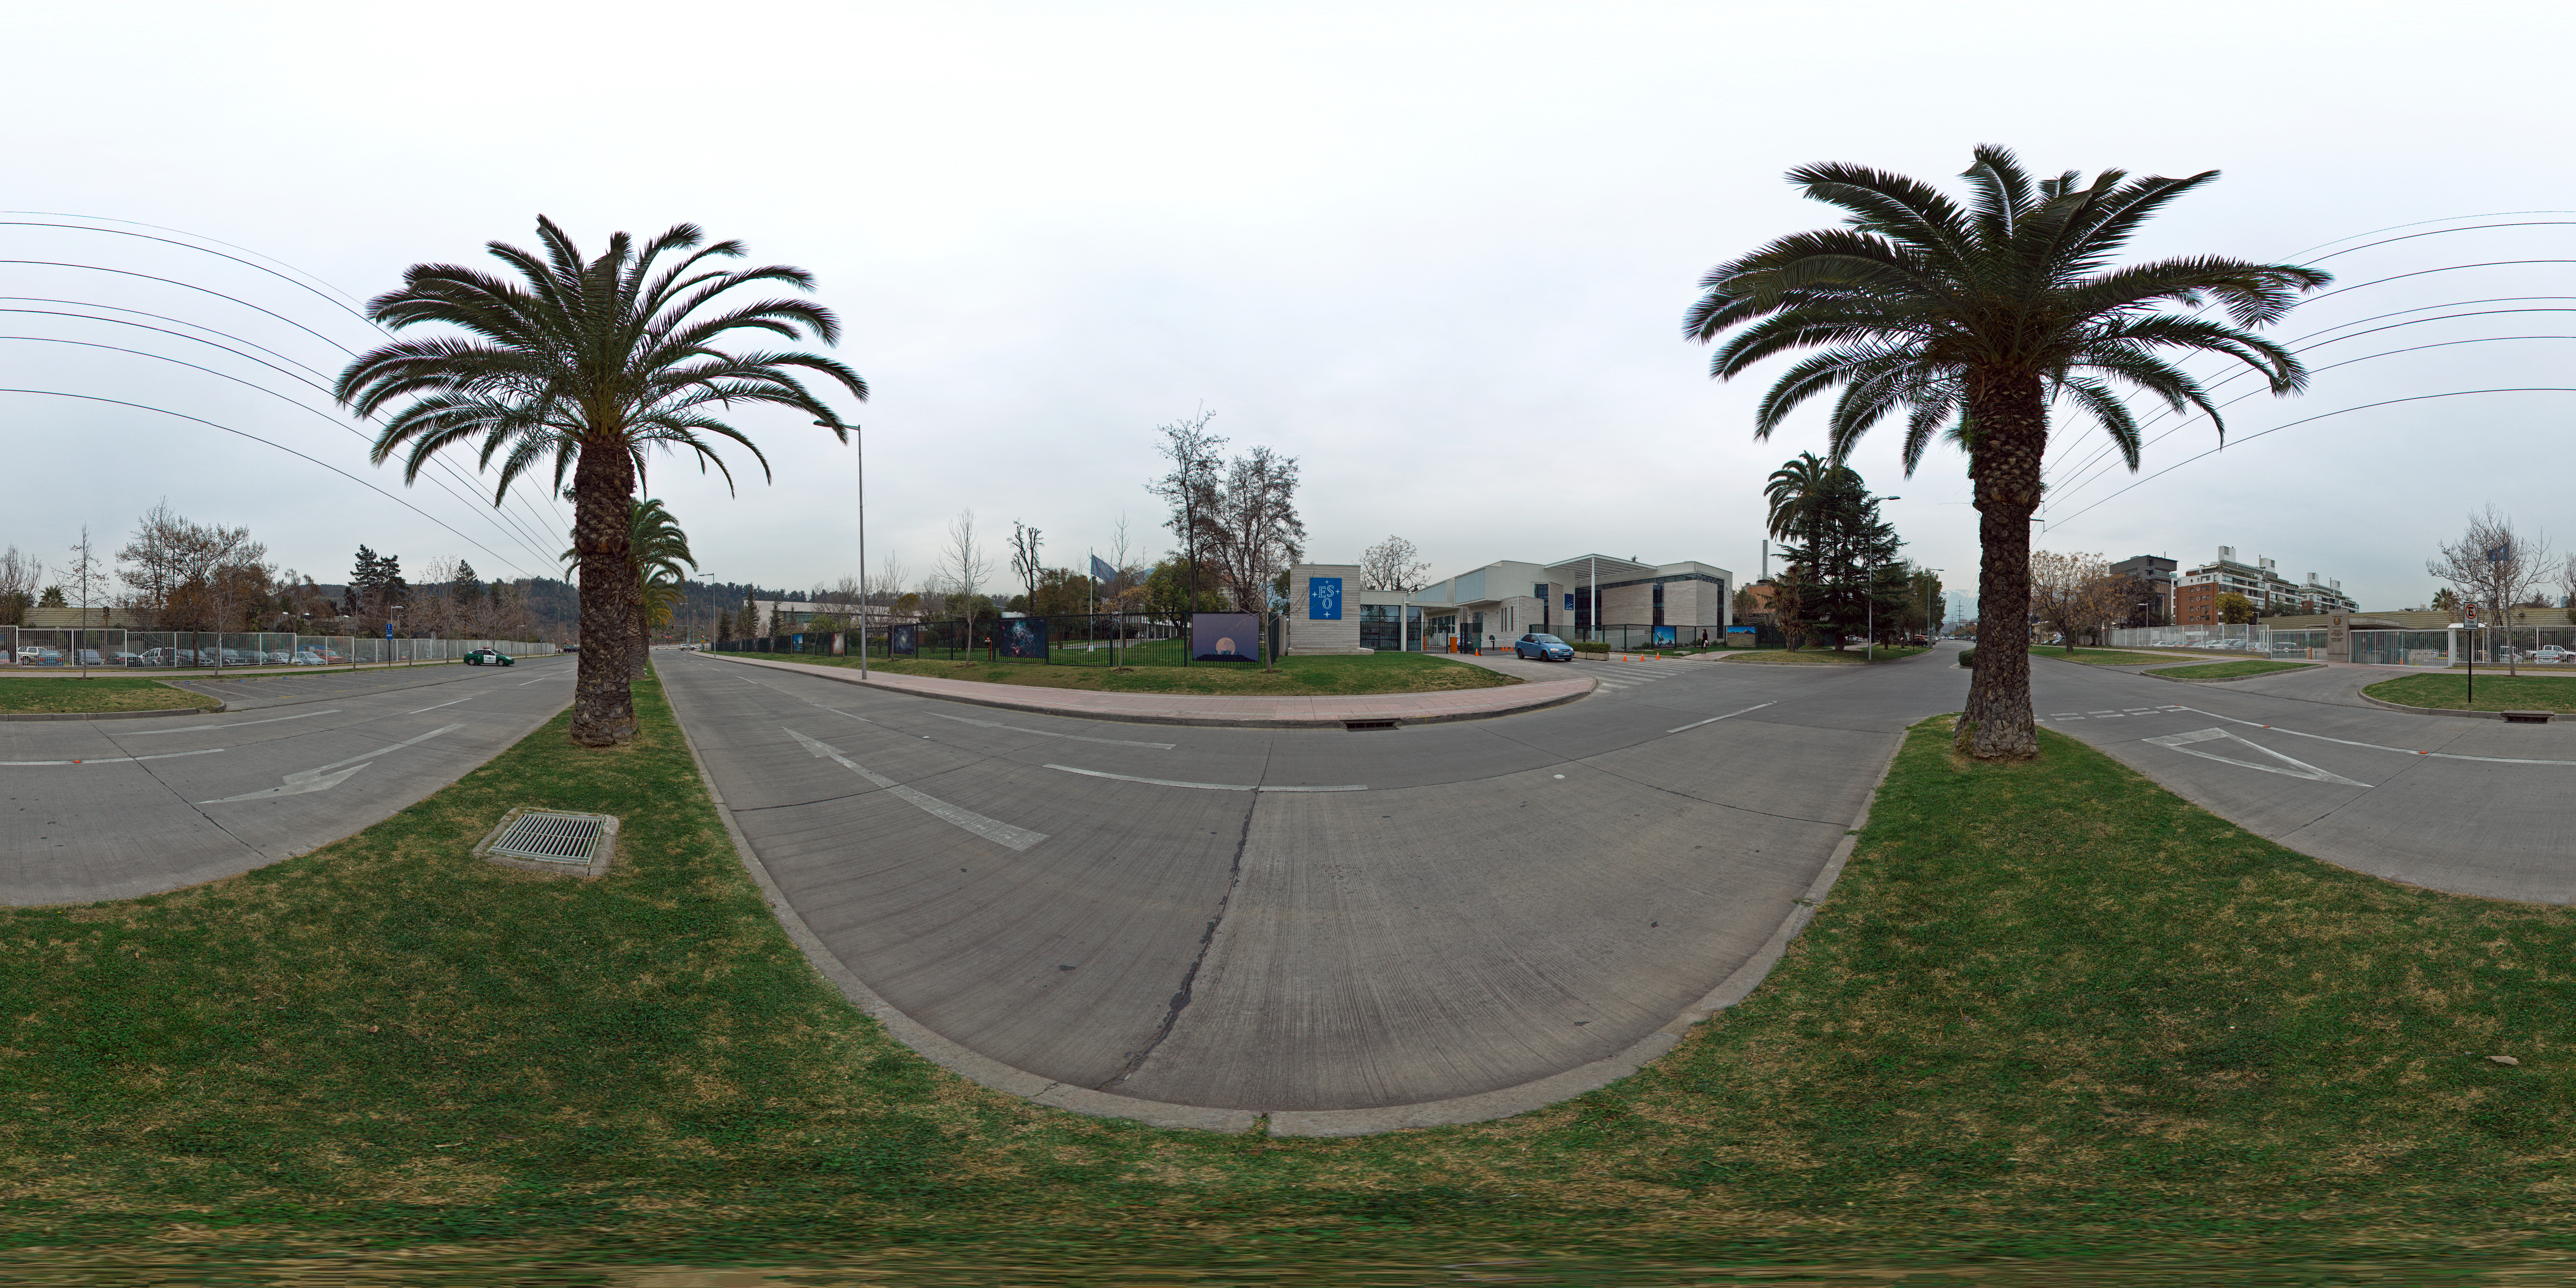

ALMA Santiago Central Office

This 360 degree panorama image shows the European Southern Observatory (ESO) premises located in the Vitacura district of the Chilean capital. The main building that can be seen is the Atacama Large Millimeter/submillimeter Array (ALMA) Santiago Central Office. Built by ESO as part of its responsibilities as the European ALMA partner.

Credit: ESO